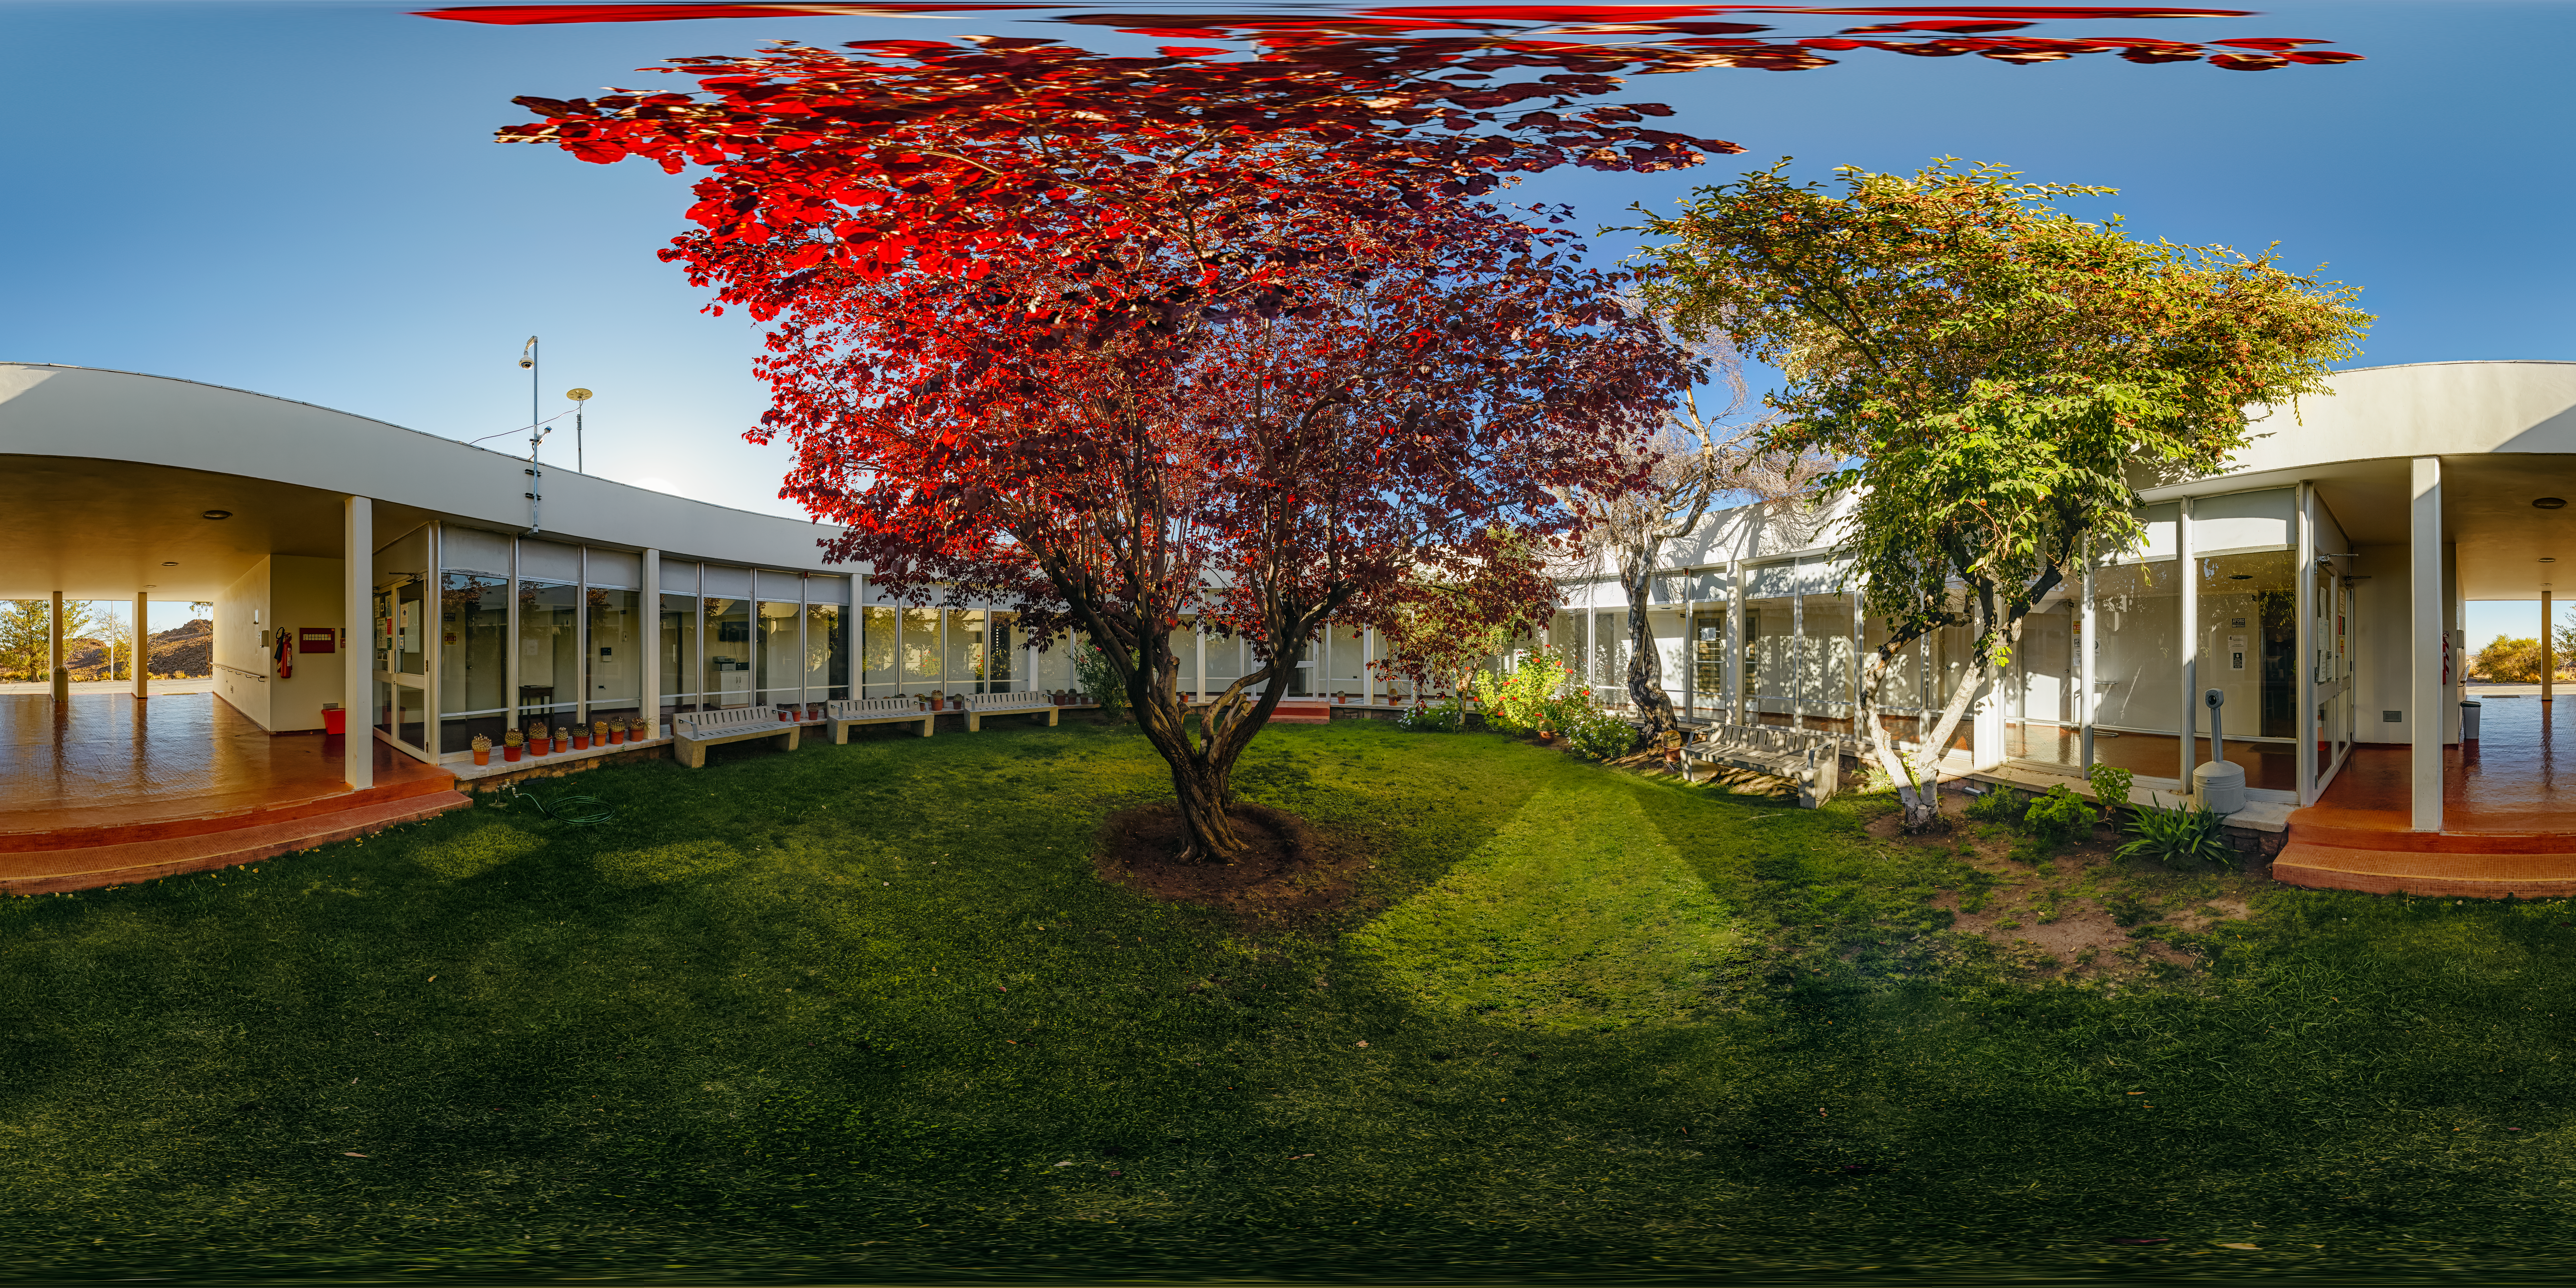

Cerro Tololo Inter-American Observatory Round Office Building Garden 360 Panorama

A 360 panorama view of the garden in the round office building at Cerro Tololo Inter-American Observatory (CTIO), a Program of NSF NOIRLab.

A fulldome version of this image can be found here.

Credit: CTIO/NOIRLab/NSF/AURA/ P. Horálek